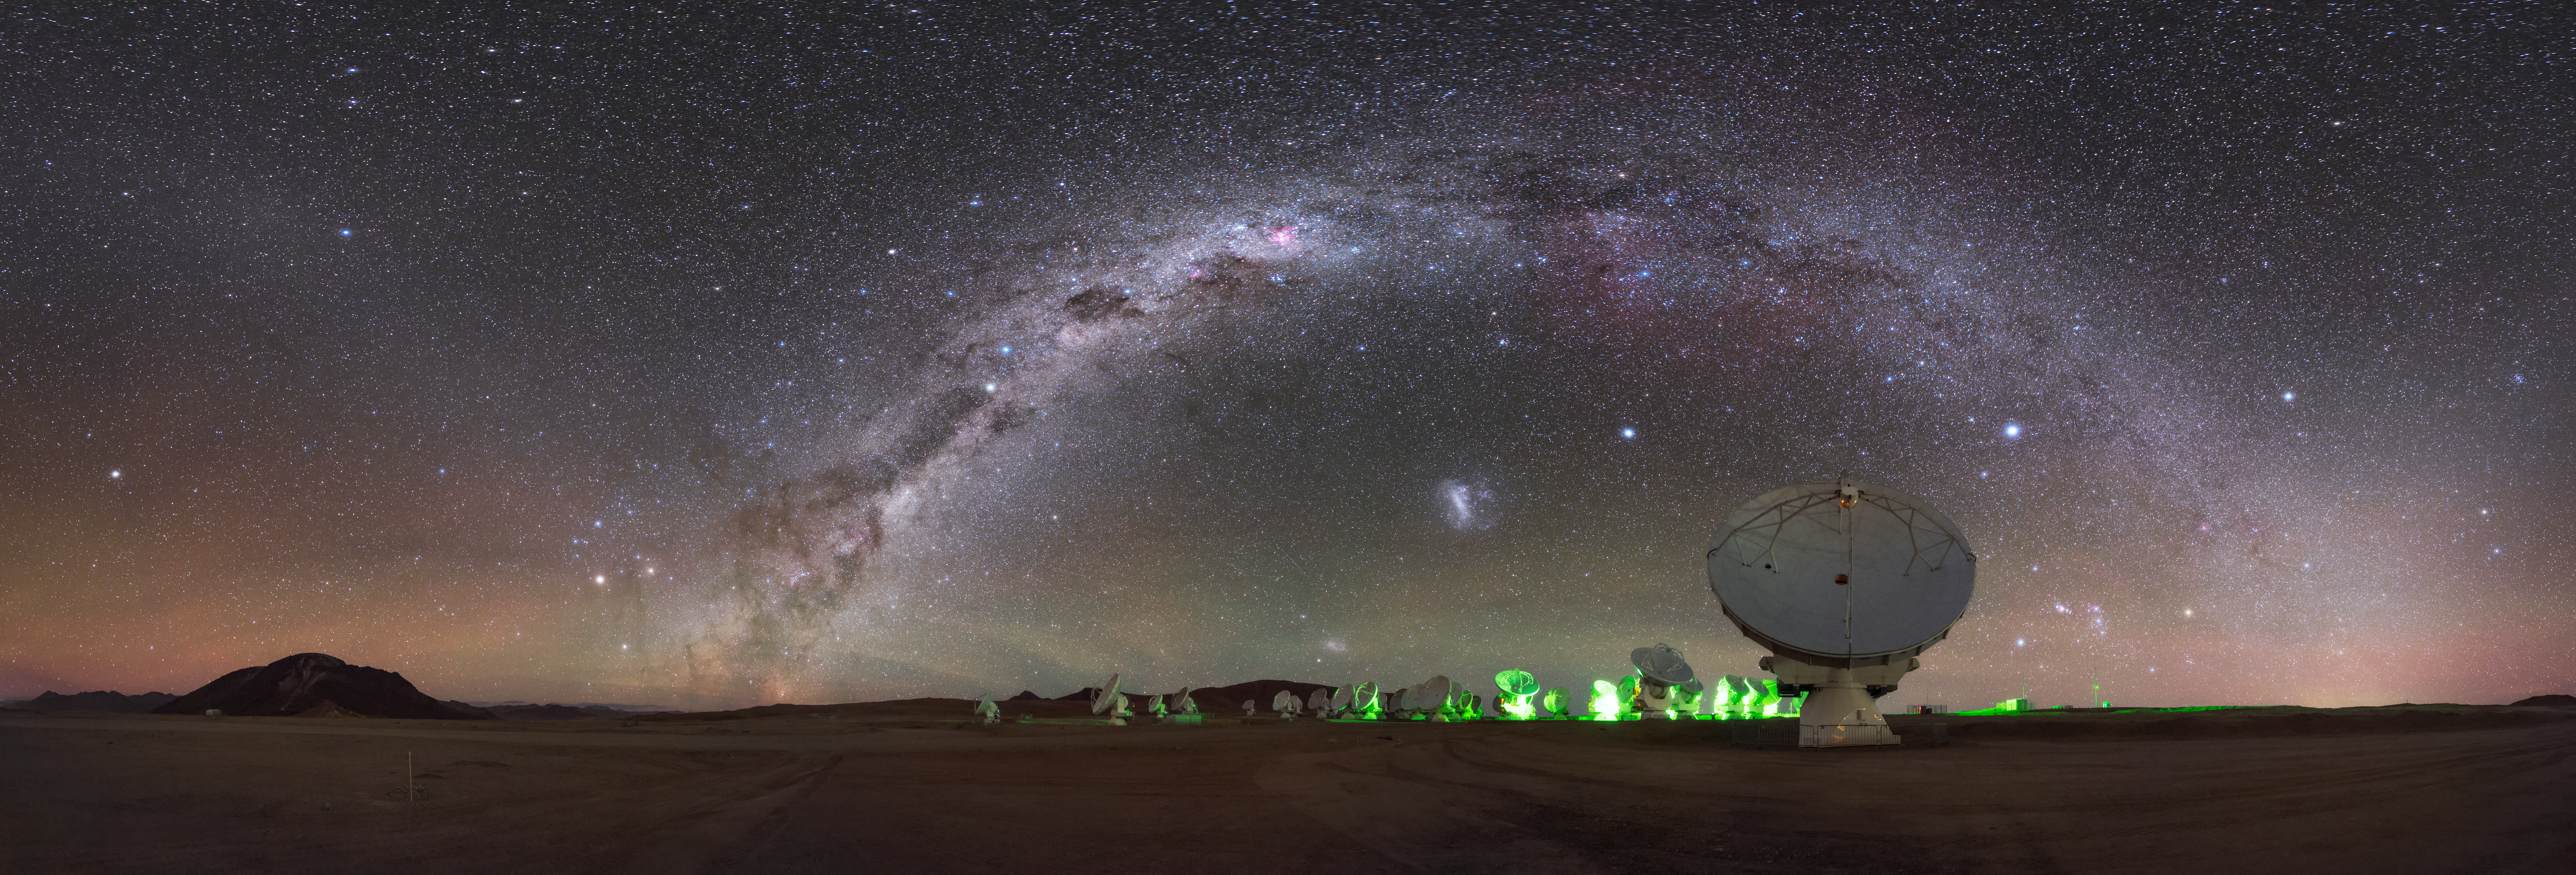

Arching over ALMA

The Milky Way displays its stunning shape and colours as it arches over the Chilean desert. It creates the perfect frame for the antennas of the Atacama Large Millimeter/submillimeter Array (ALMA). Two of the Milky Way’s satellite galaxies can also be seen, the Large and Small Magellanic Clouds appearing in the crystal-clear sky as smudges beneath the arc of their larger neighbour. The artificial green glow which illuminates the ALMA antennas provides a striking contrast to nature’s stunning visual display above.

ALMA is situated more than 5000 metres above sea level in the Chilean Desert. Here the dry air and thin atmosphere allow a spectacular view into the Universe and make it the perfect place for a sensitive telescope like ALMA. Rather than being one single telescope, ALMA is composed of 66 separate, movable antennas spread over the Chajnantor plateau. By using different configurations of the antennae, the resolution with which ALMA observes celestial objects can be fine-tuned.

Credit: ESO/B. Tafreshi (twanight.org)